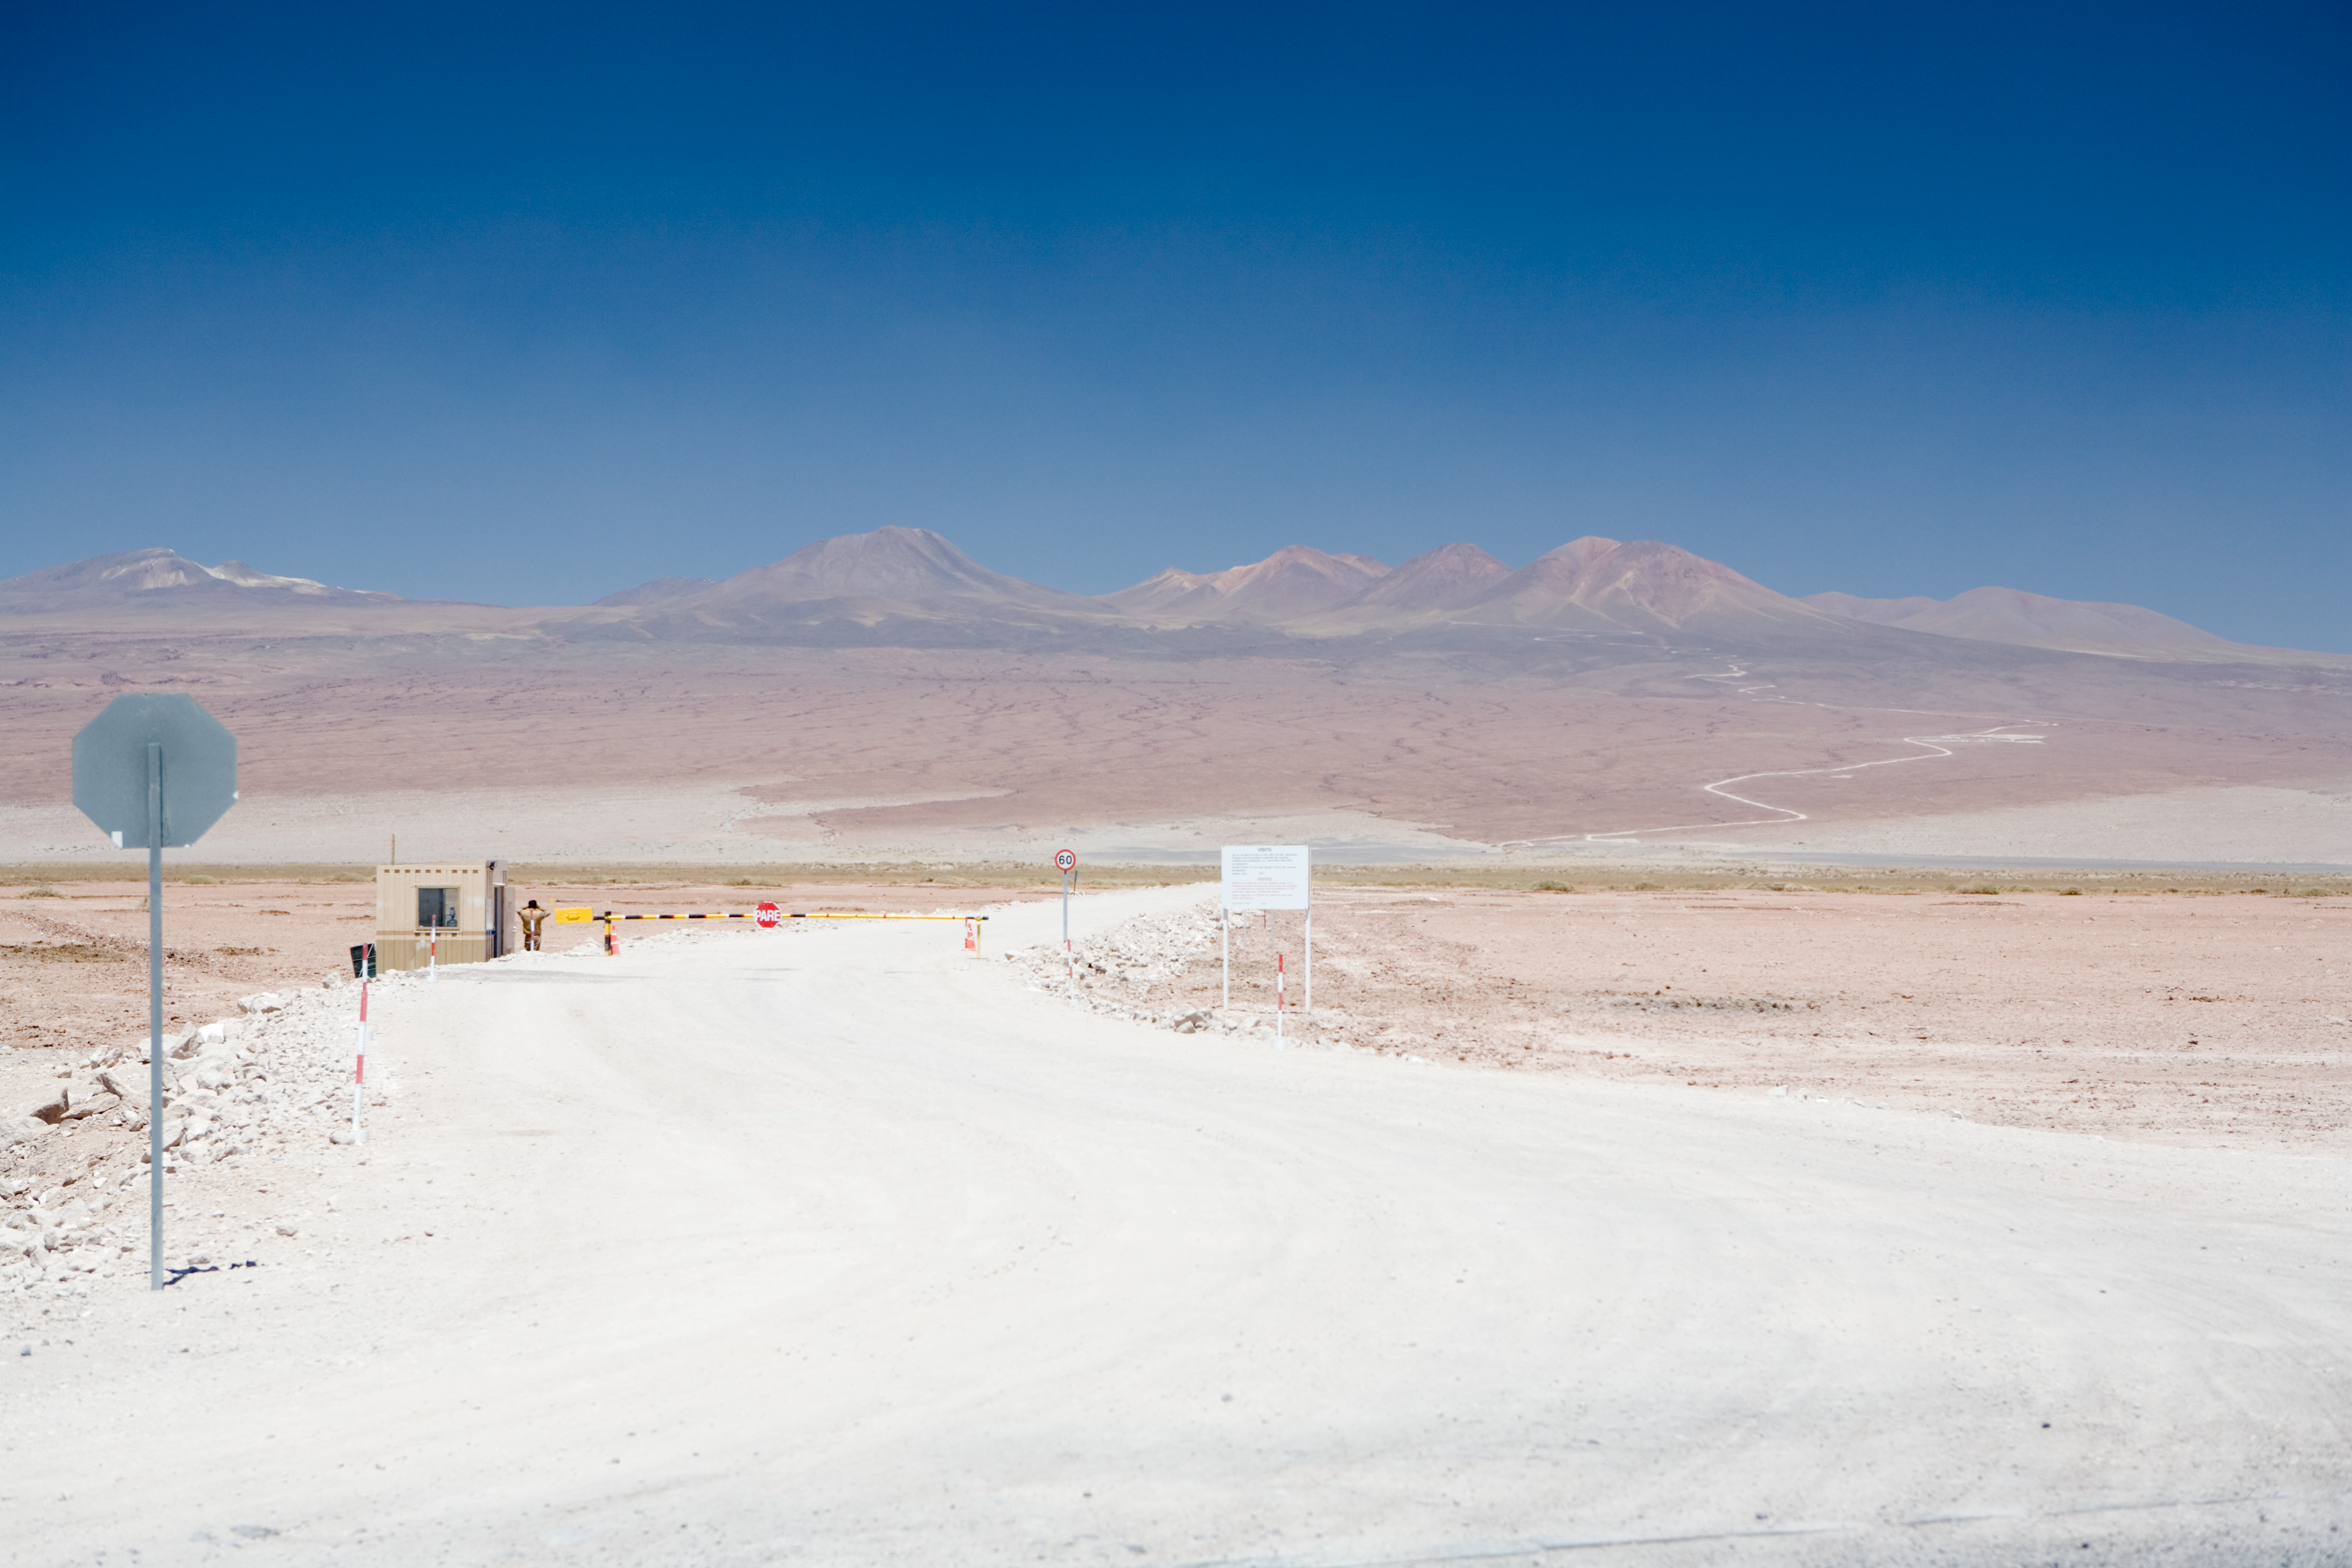

Alma access road

Access road to the ALMA site. The image was obtained on December 2005.

Credit: ALMA (ESO/NAOJ/NRAO)